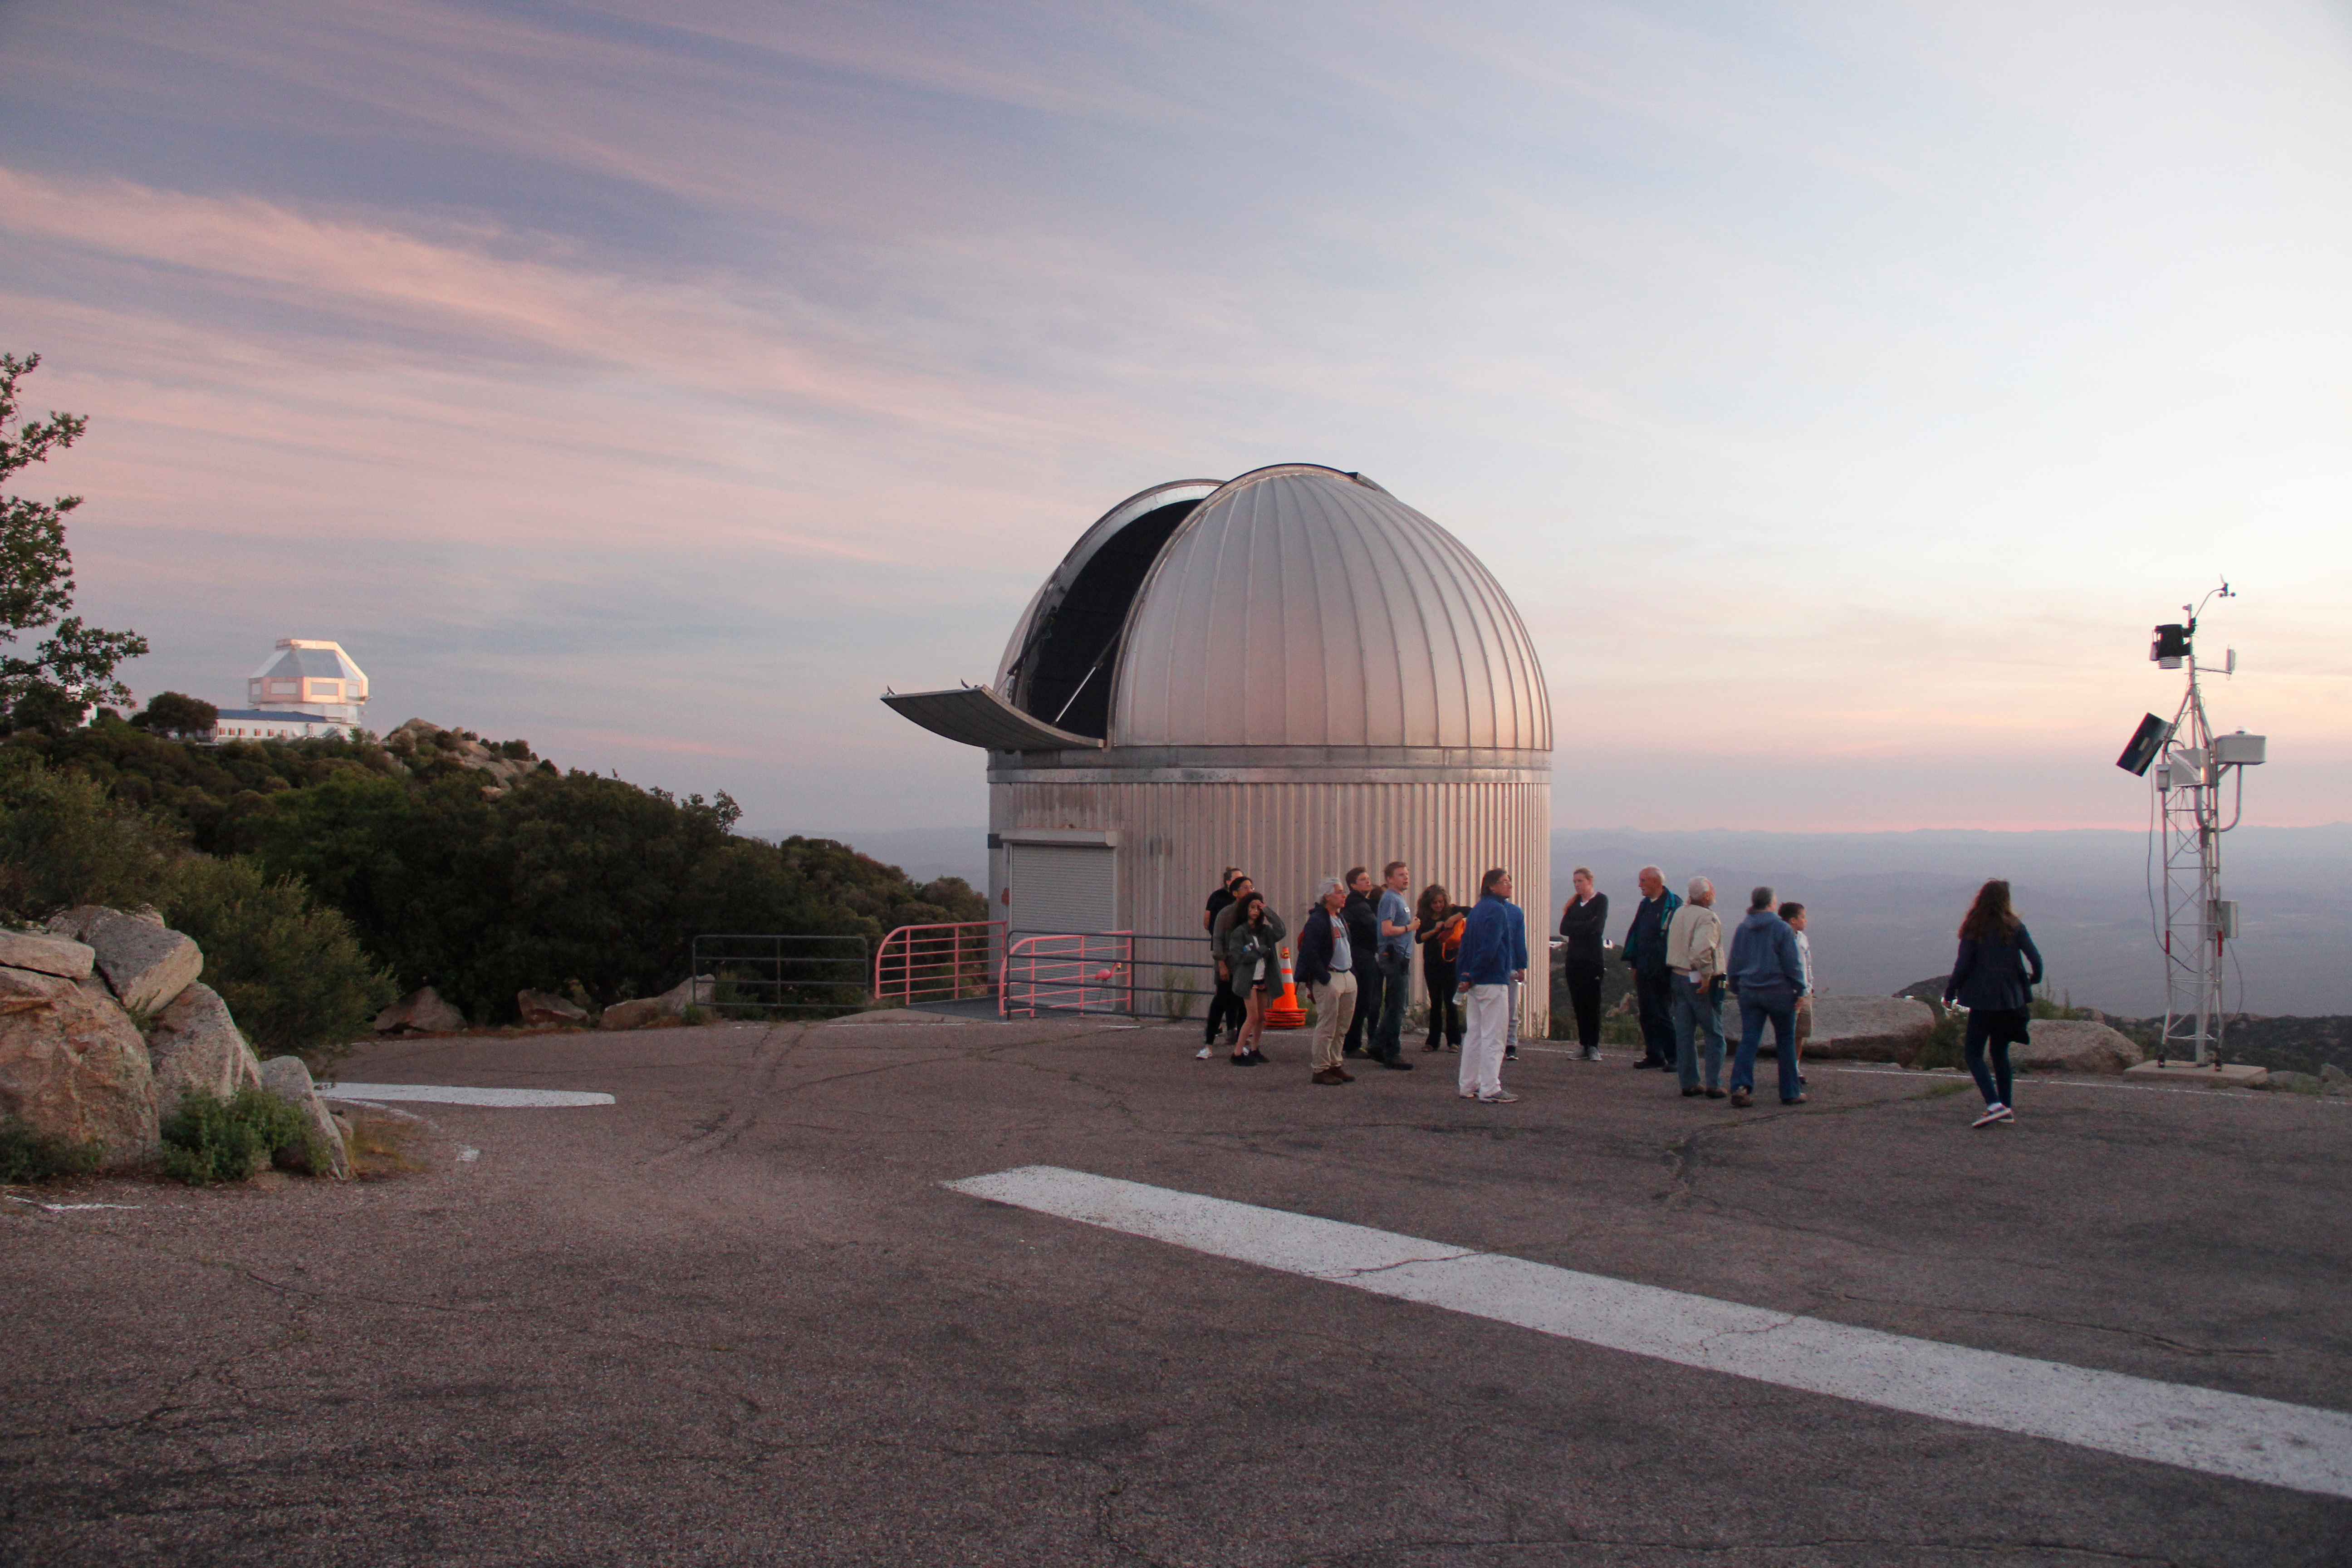

The SARA Kitt Peak Telescope on Kitt Peak National Observatory

The SARA Kitt Peak Telescope on Kitt Peak National Observatory, AZ. Visitors as part of the Nightly Observing Program gather near the SARA Kitt Peak Telescope to watch the sunset.

Credit: KPNO/NOIRLab/NSF/AURA/P. Marenfeld